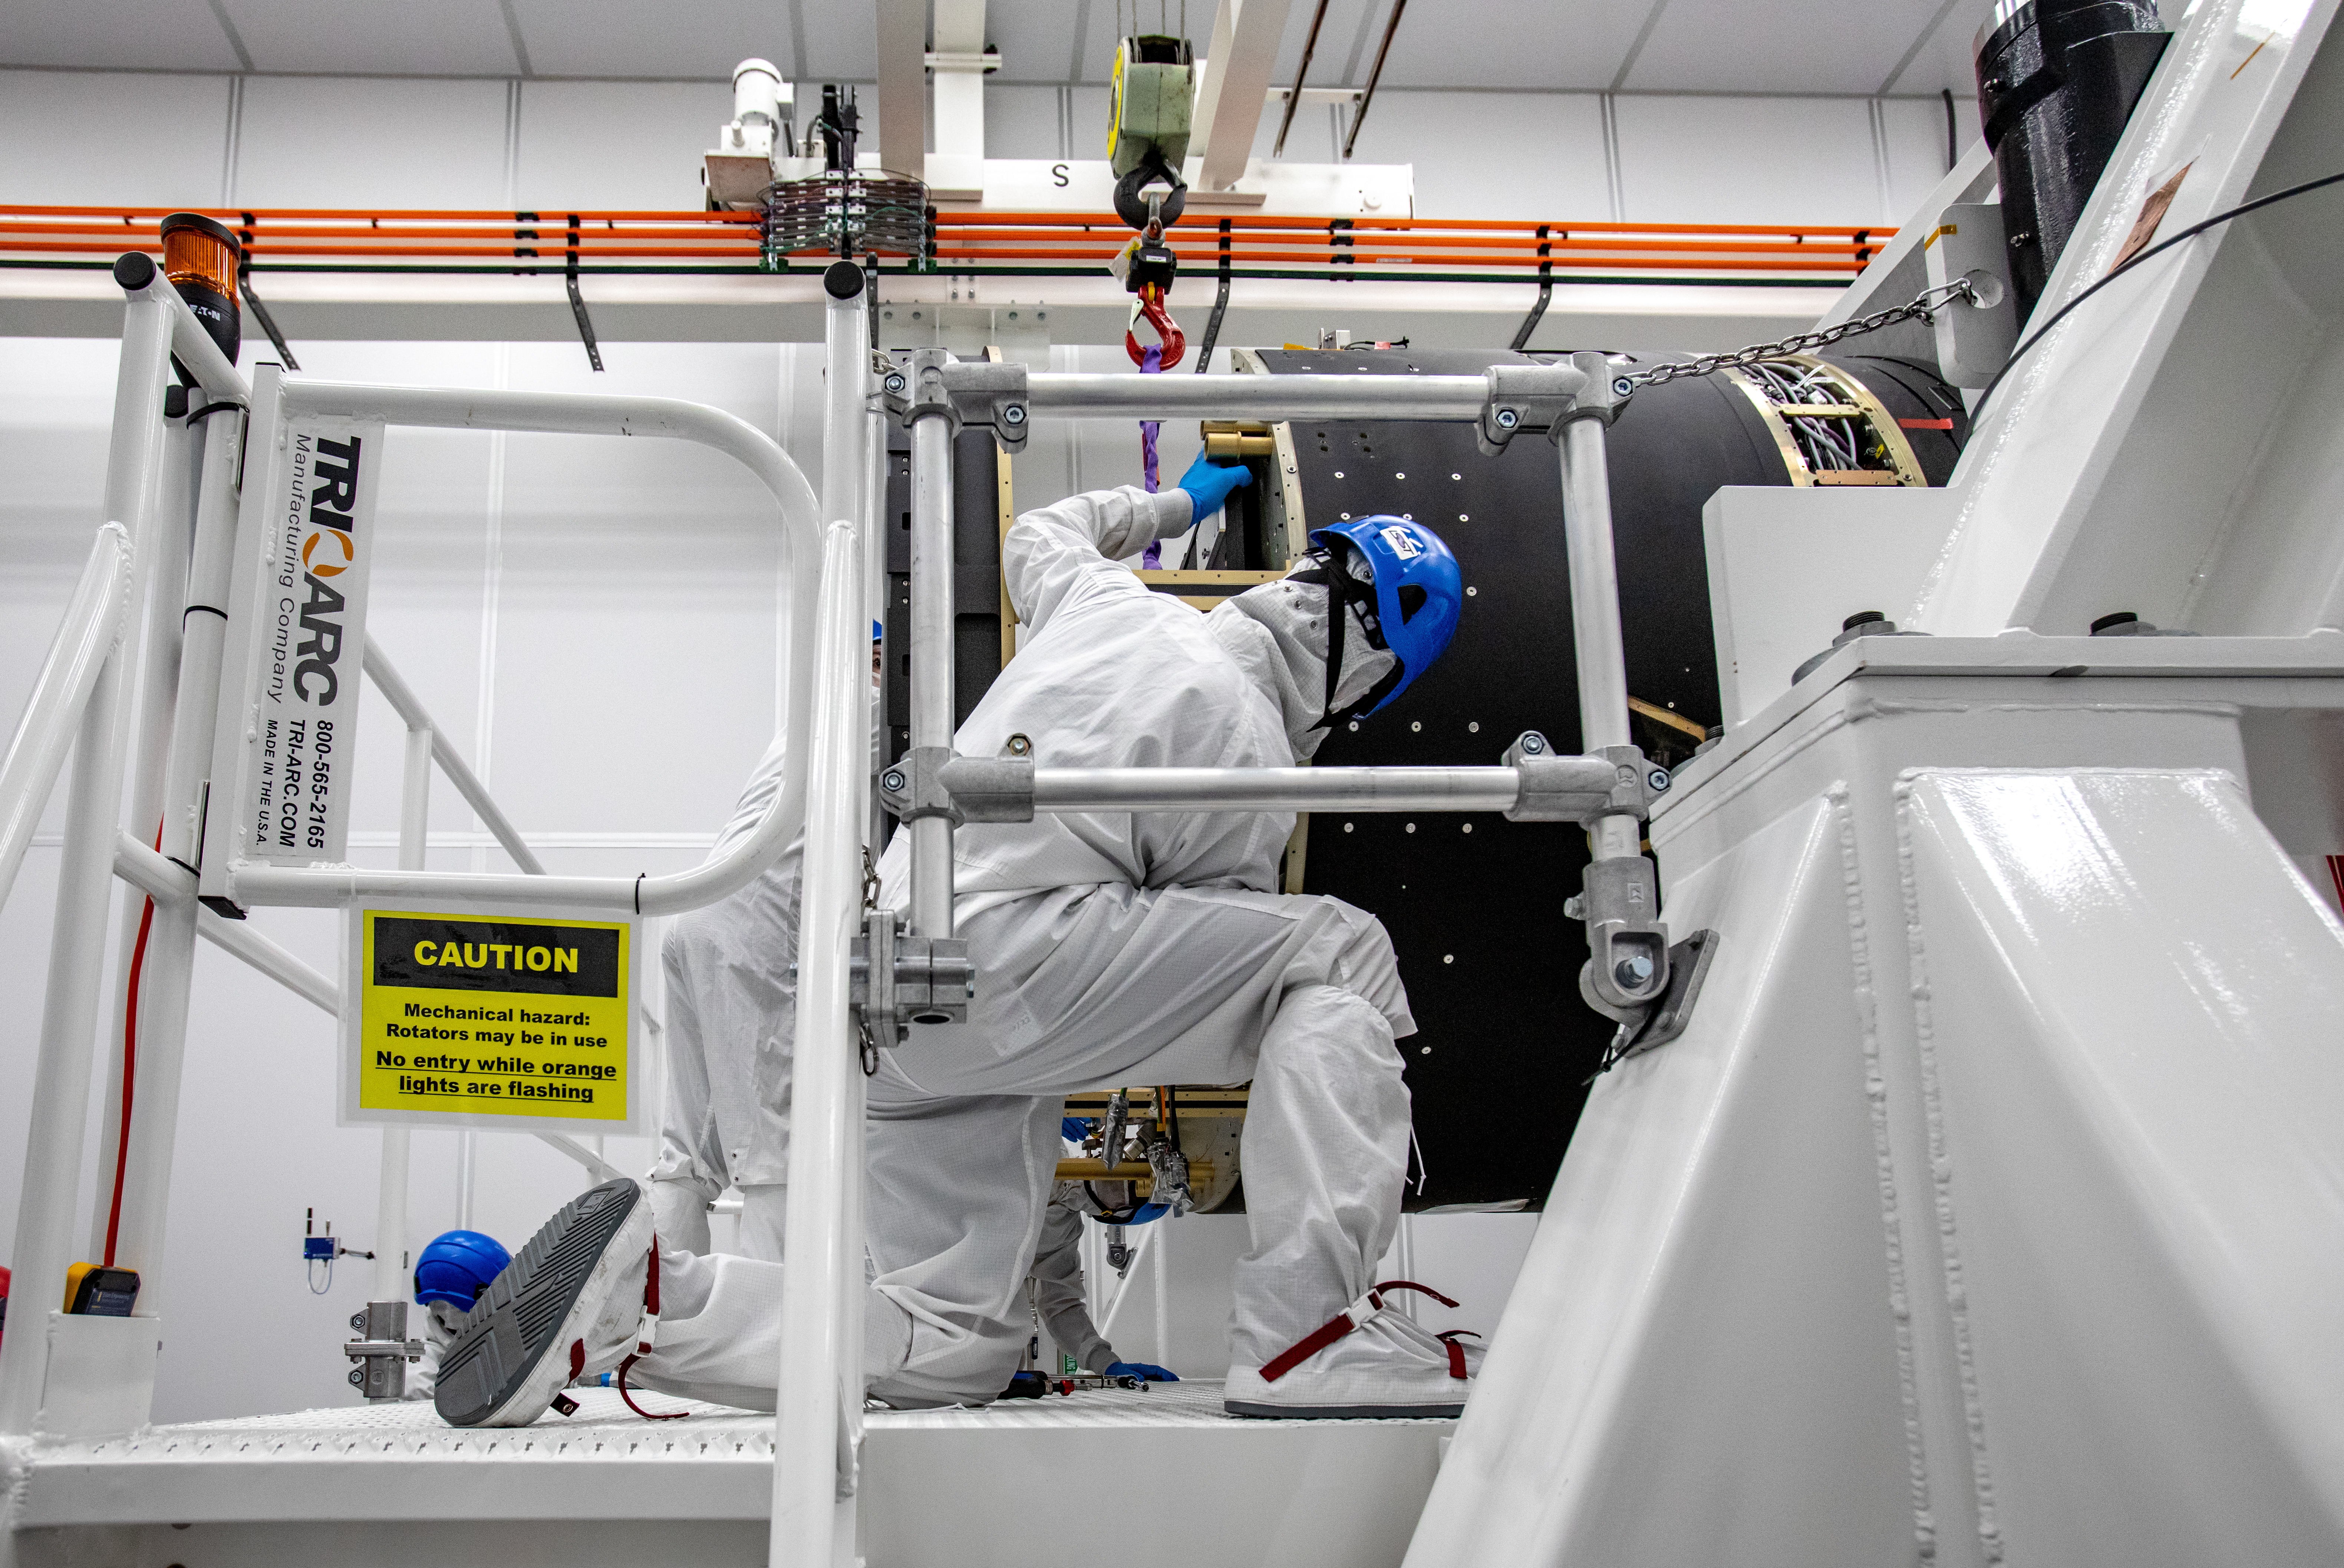

LSST Camera Shutter Installation

The LSST camera team successfully attached the shutter to the camera body on June 8.

Credit: Jacqueline Ramseyer Orrell/SLAC National Accelerator Laboratory